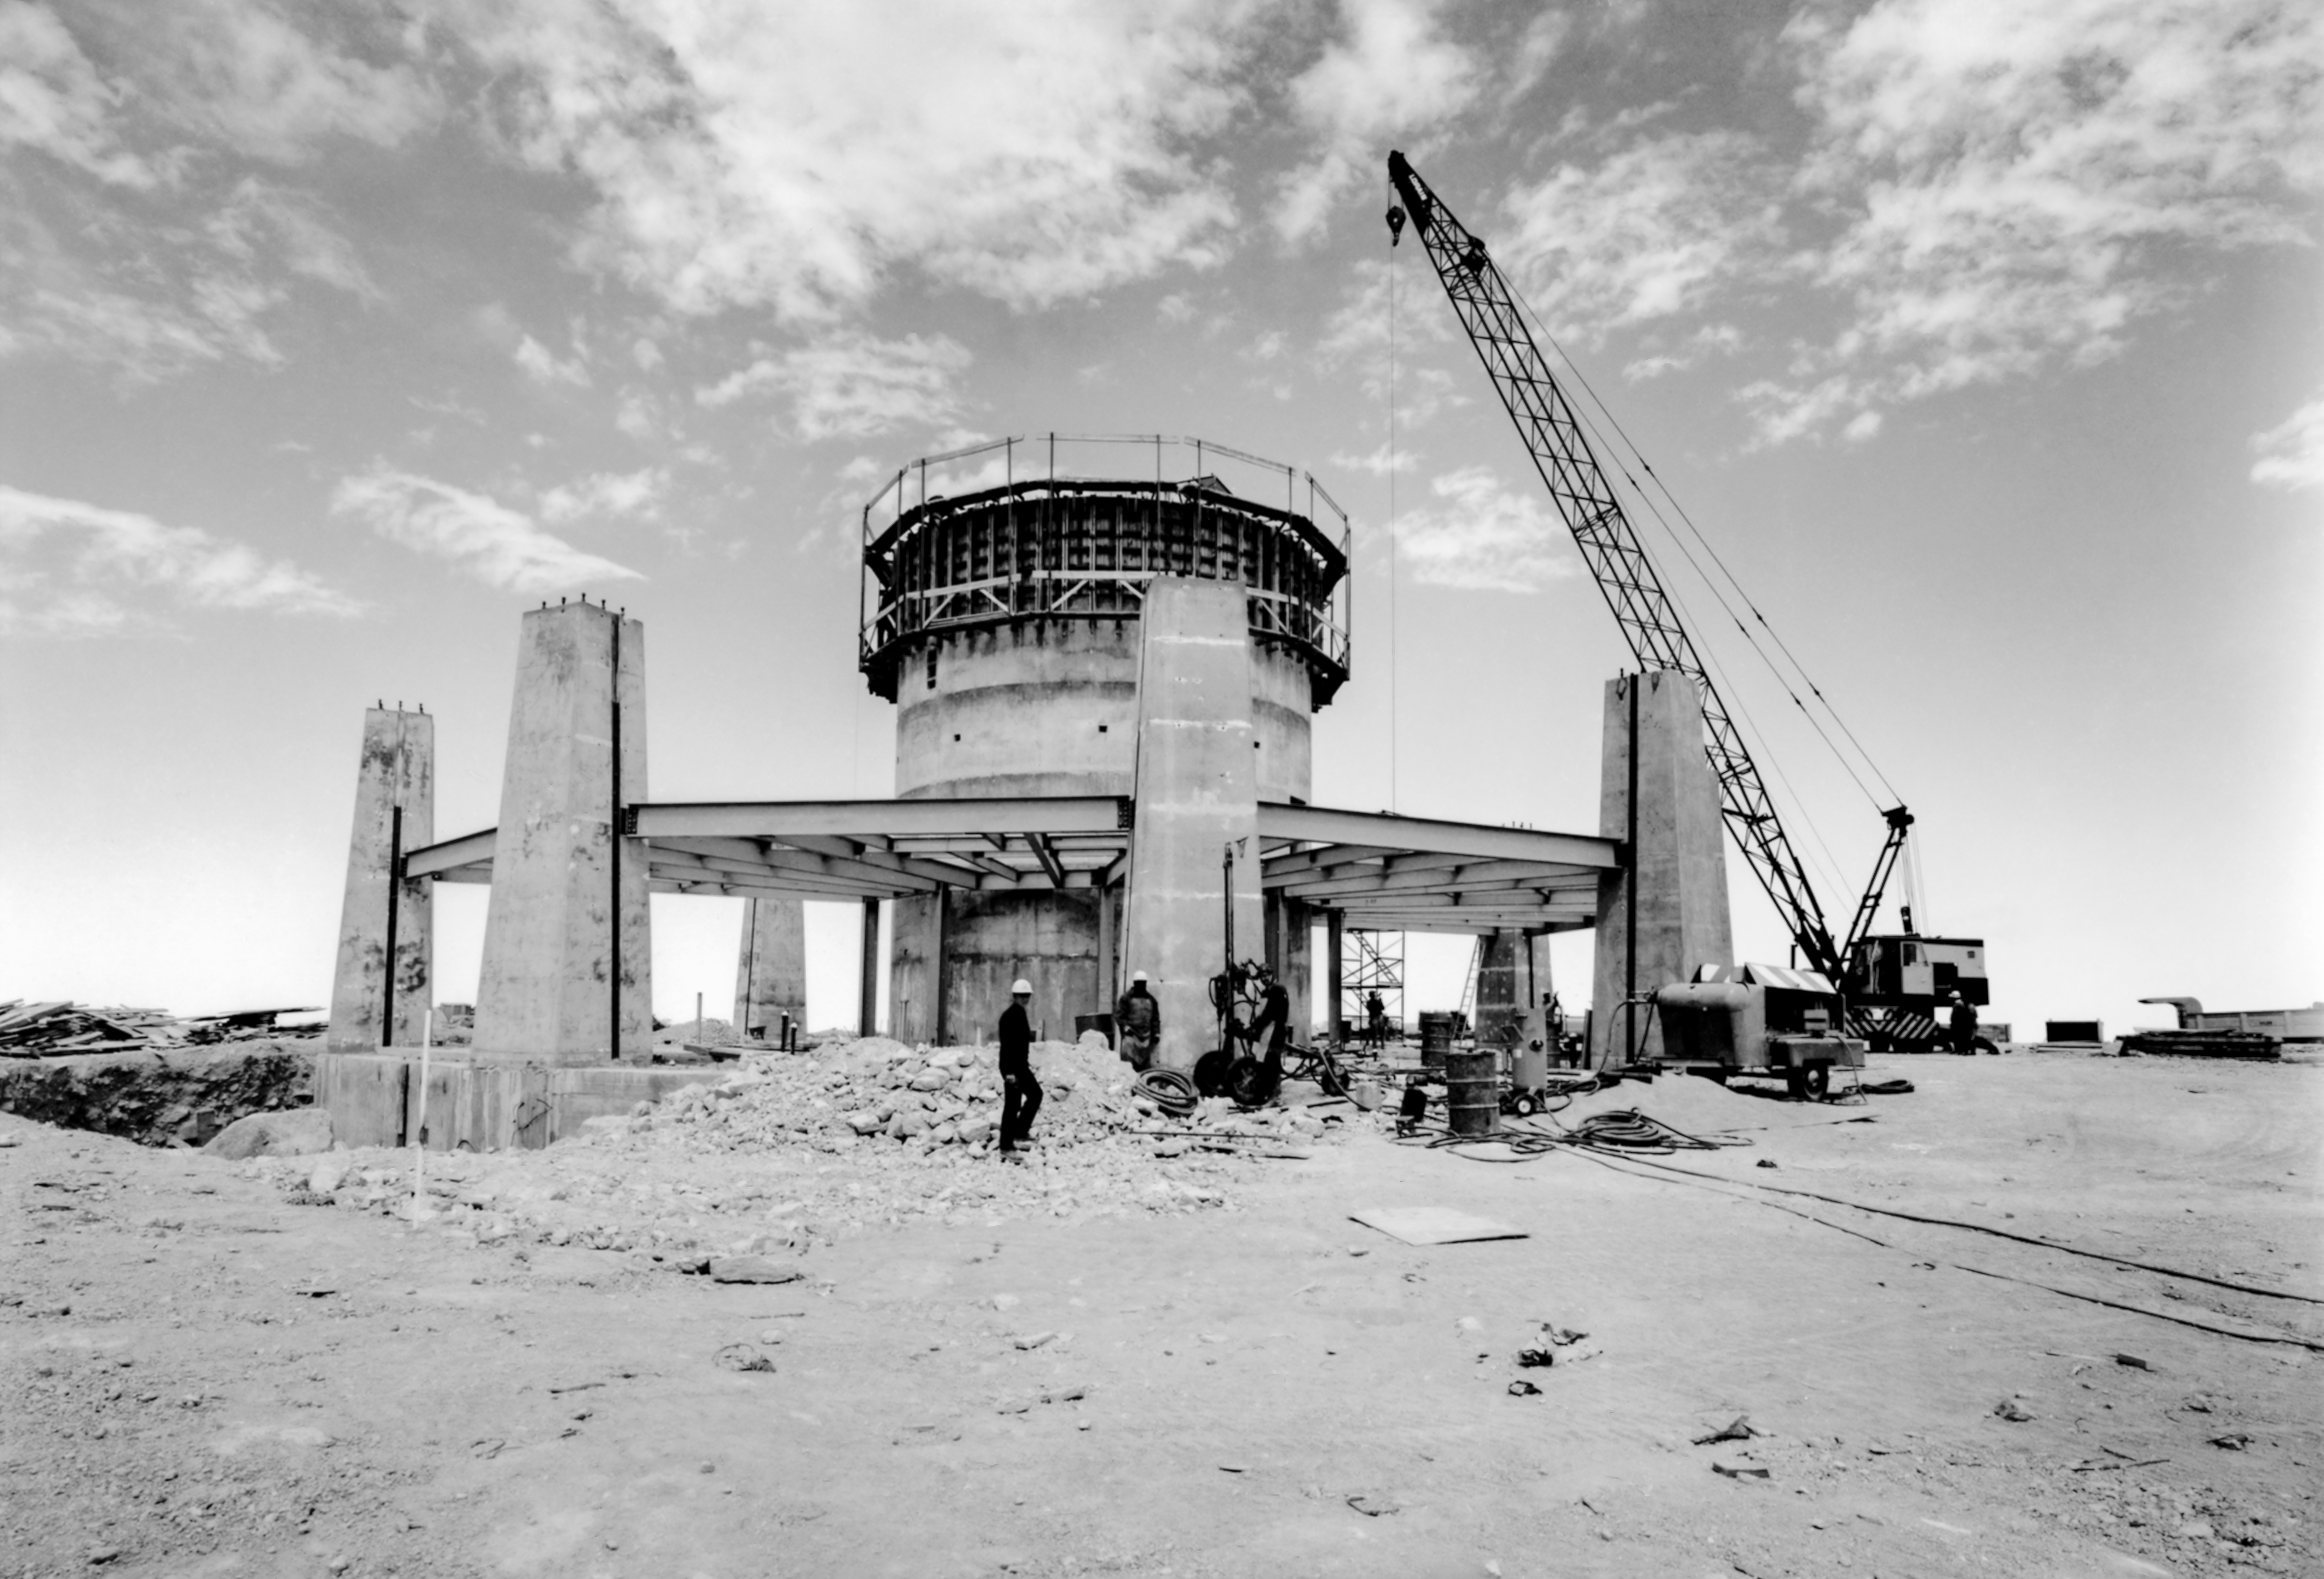

CTIO History - Construction on Víctor M. Blanco 4-meter Telescope

A historical photo of the construction of the Víctor M. Blanco 4-meter Telescope at Cerro Tololo Inter-American Observatory (CTIO), a Program of NSF NOIRLab, in Chile. This image is part of NSF NOIRLab’s historical archives.

Credit: CTIO/NOIRLab/NSF/AURA/R. González